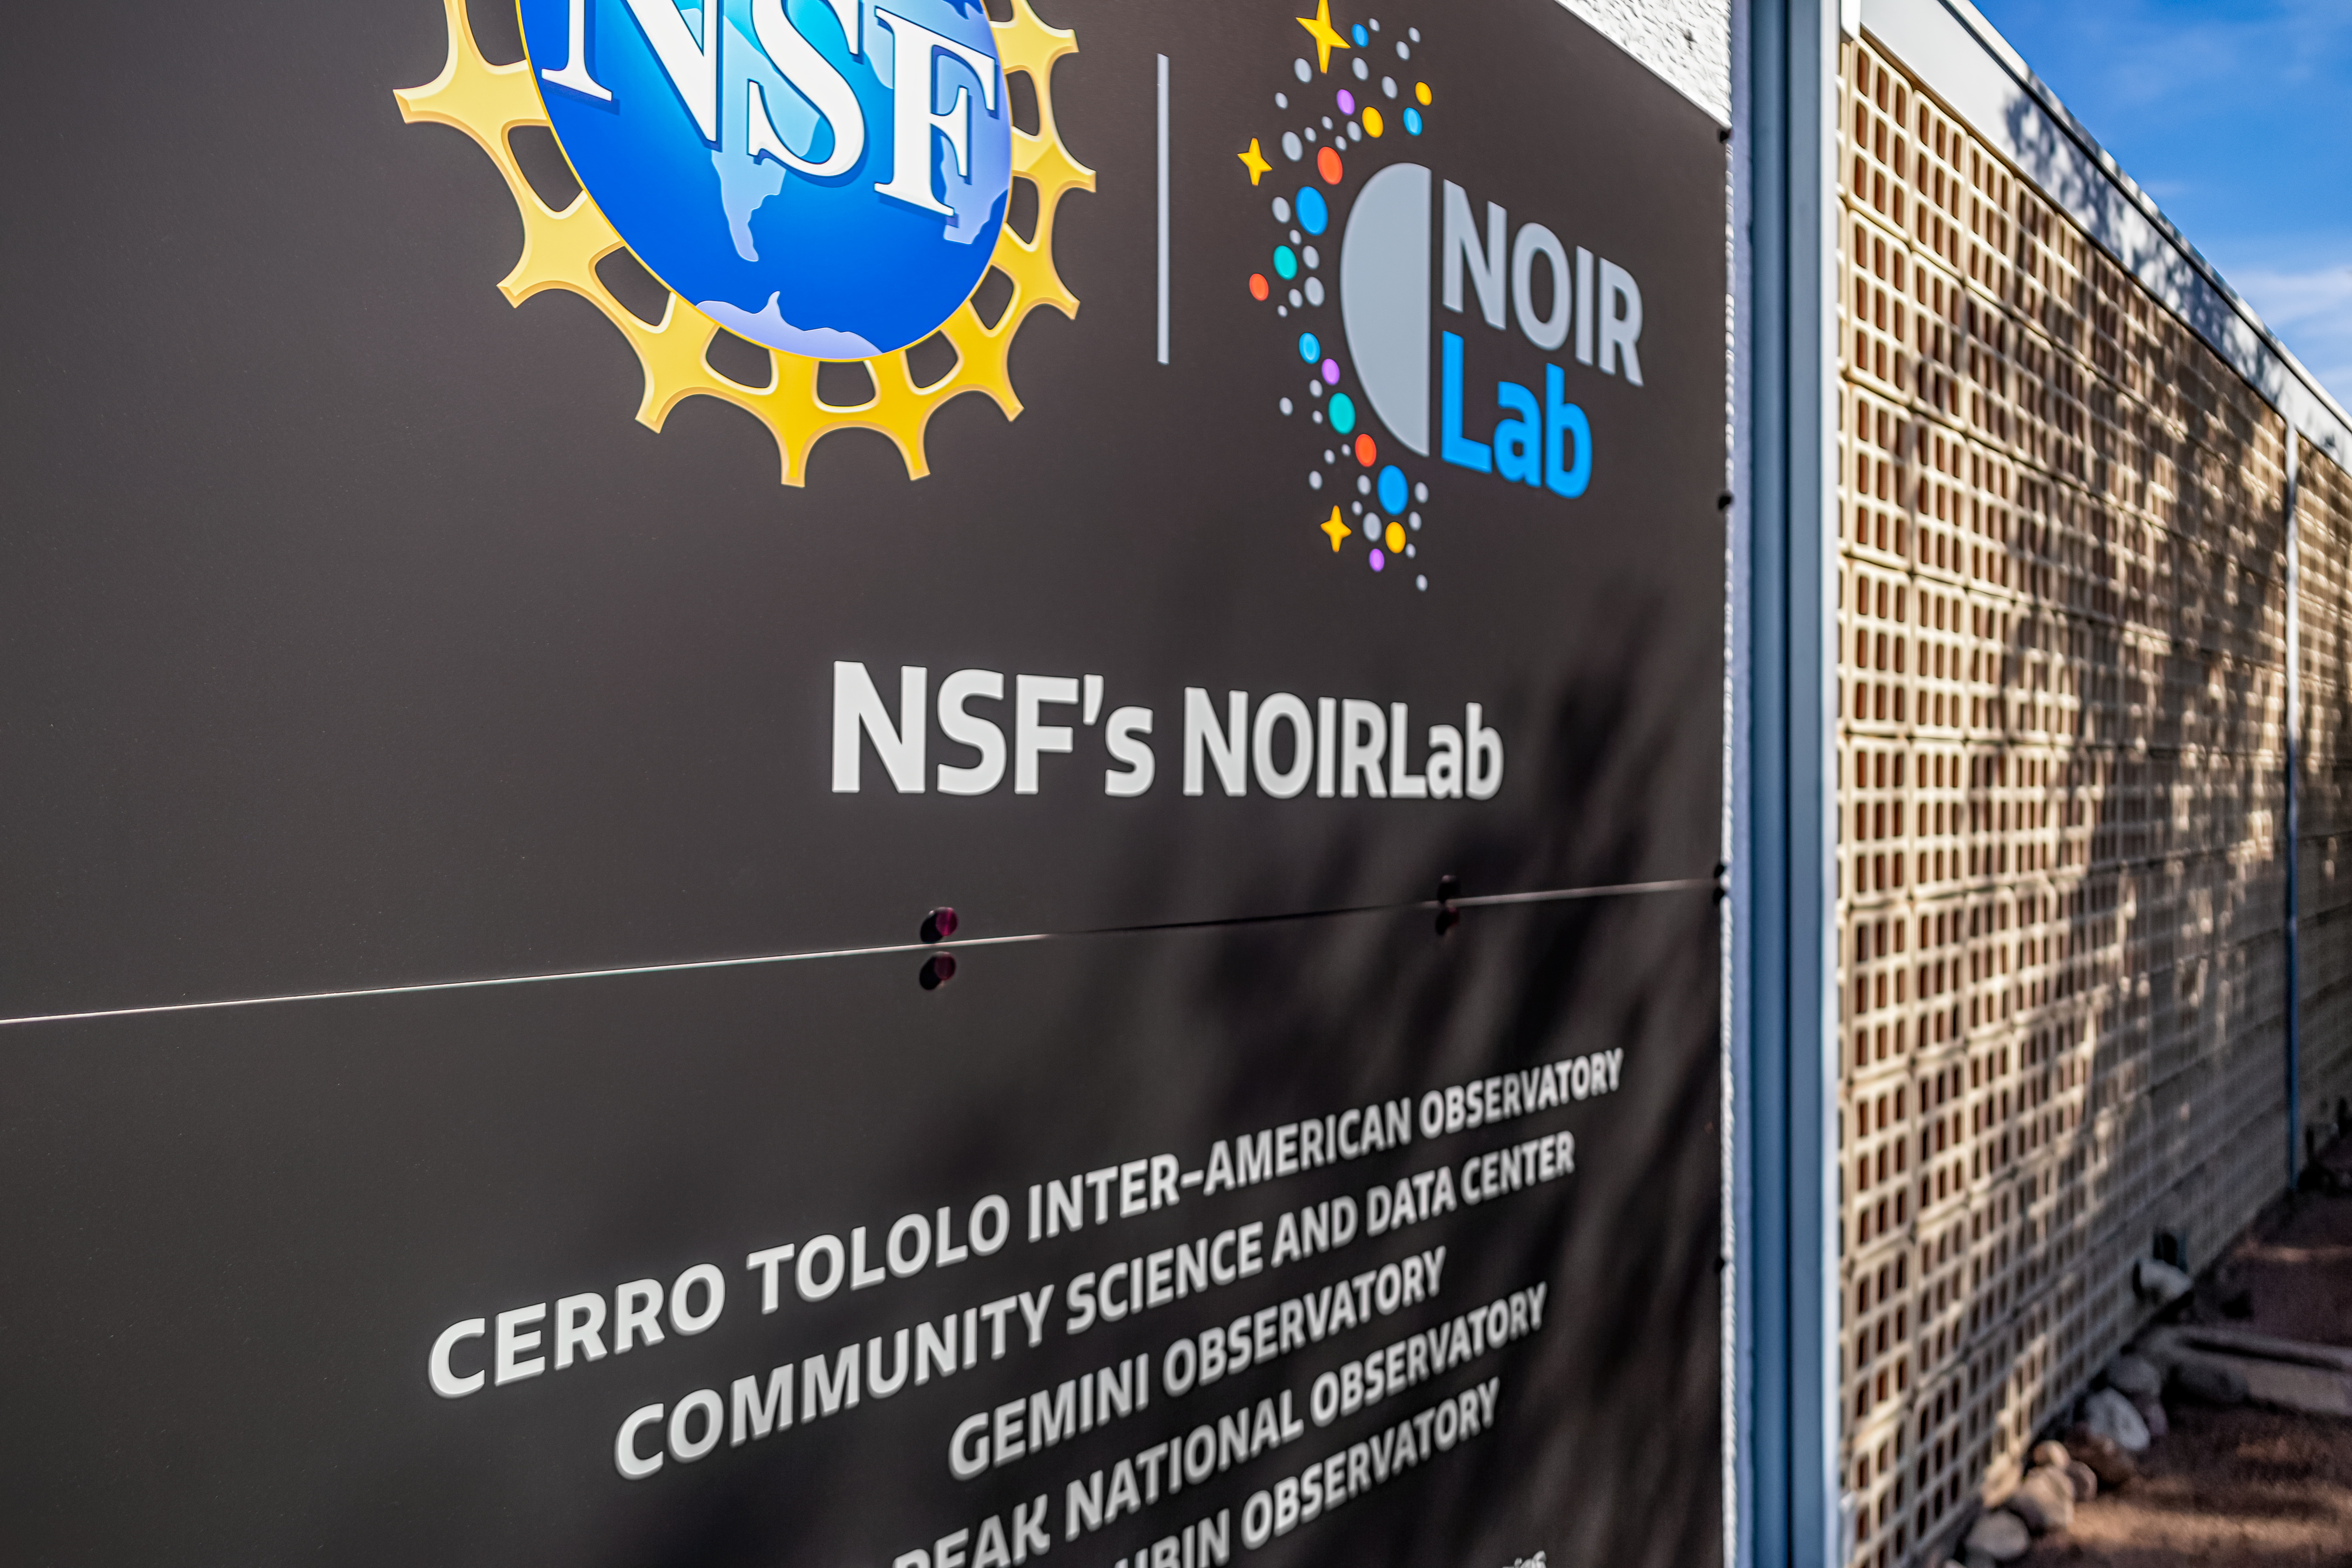

NOIRLab HQ Signage

The signage displayed outside NOIRLab Headquarters' west entrance in Tucson, Arizona.

Credit: NOIRLab/NSF/AURA/P. Horálek